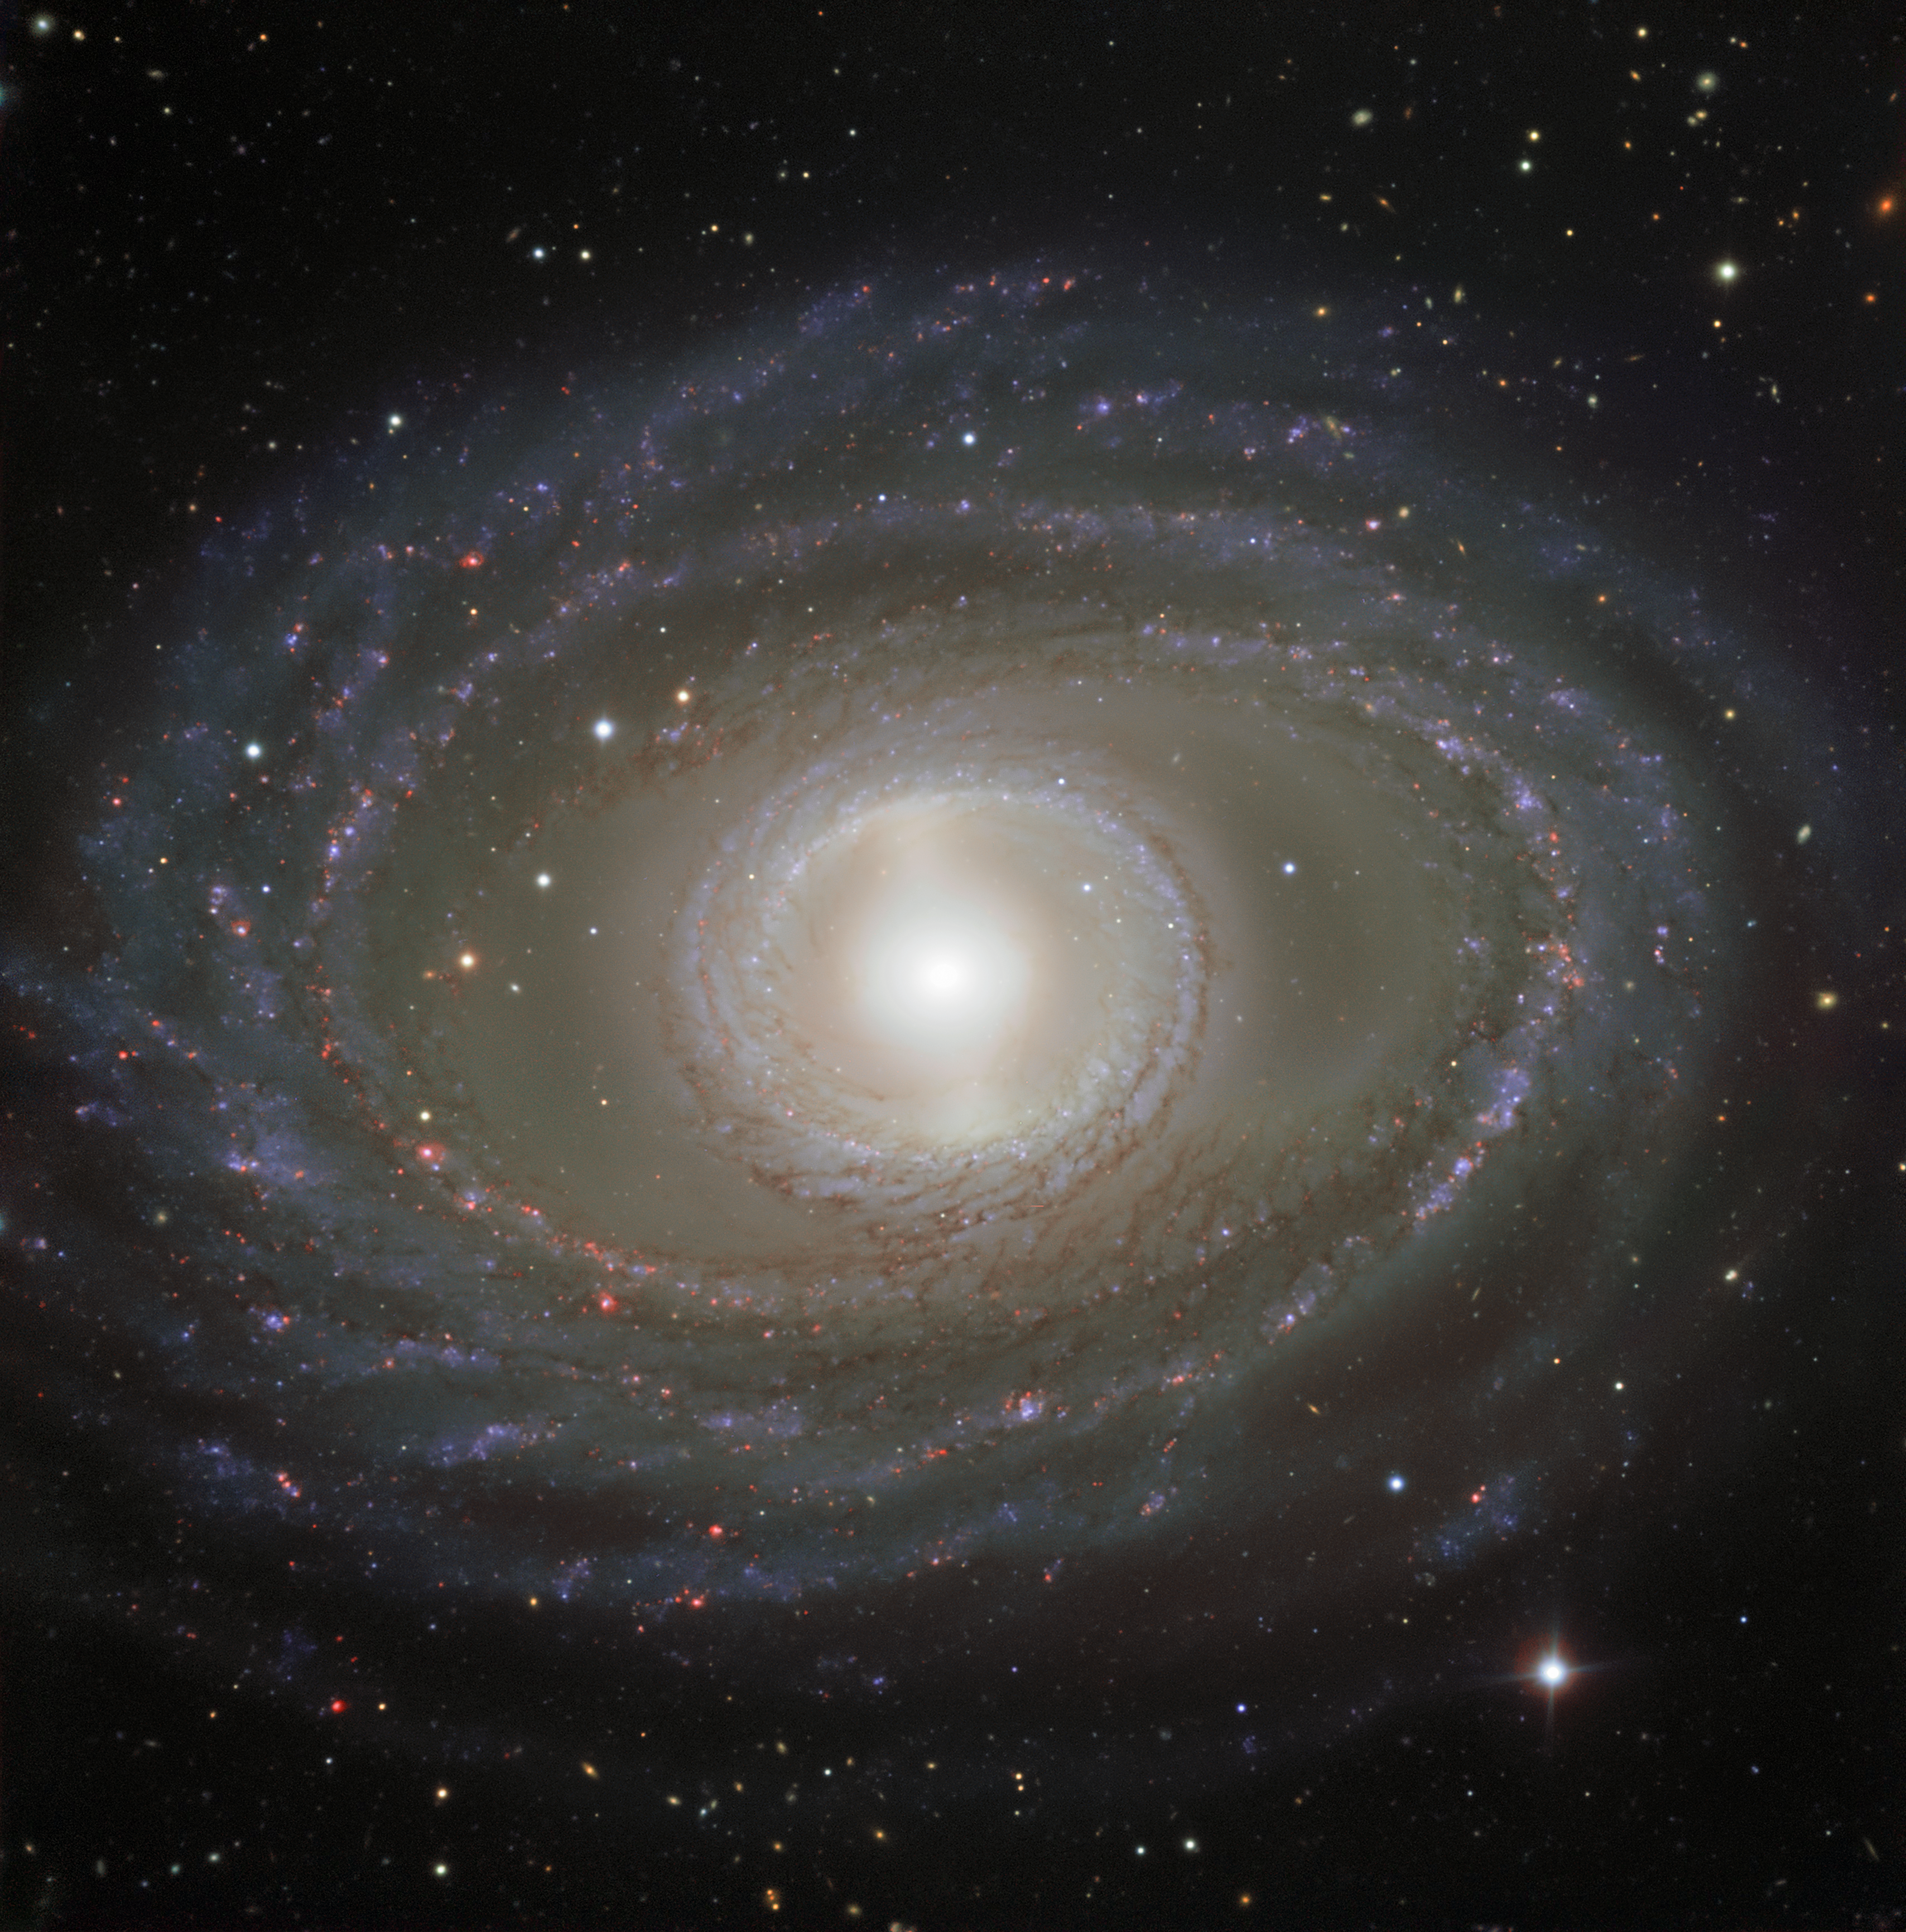

Ribbons and pearls

This week’s picture shows spectacular ribbons of gas and dust wrapping around the pearly centre of the barred spiral galaxy NGC 1398. This galaxy is located in the constellation of Fornax (The Furnace), approximately 65 million light-years away.

Rather than beginning at the very middle of the galaxy and swirling outwards, NGC 1398’s graceful spiral arms stem from a straight bar, formed of stars, that cuts through the galaxy’s central region. Most spiral galaxies — around two thirds — are observed to have this feature, but it’s not yet clear whether or how these bars affect a galaxy’s behaviour and development.

This image comprises data gathered by the FOcal Reducer/low dispersion Spectrograph 2 (FORS2) instrument, mounted on ESO’s Very Large Telescope (VLT) at Paranal Observatory, Chile. It shows NGC 1398 in striking detail, from the dark lanes of dust mottling its spiral arms, through to the pink-hued star-forming regions sprinkled throughout its outer regions.

This image was created as part of the ESO Cosmic Gems programme, an outreach initiative to produce images of interesting, intriguing or visually attractive objects using ESO telescopes, for the purposes of education and public outreach. The programme makes use of telescope time that cannot be used for science observations. All data collected may also be suitable for scientific purposes, and are made available to astronomers through ESO’s science archive.

Credit: ESO